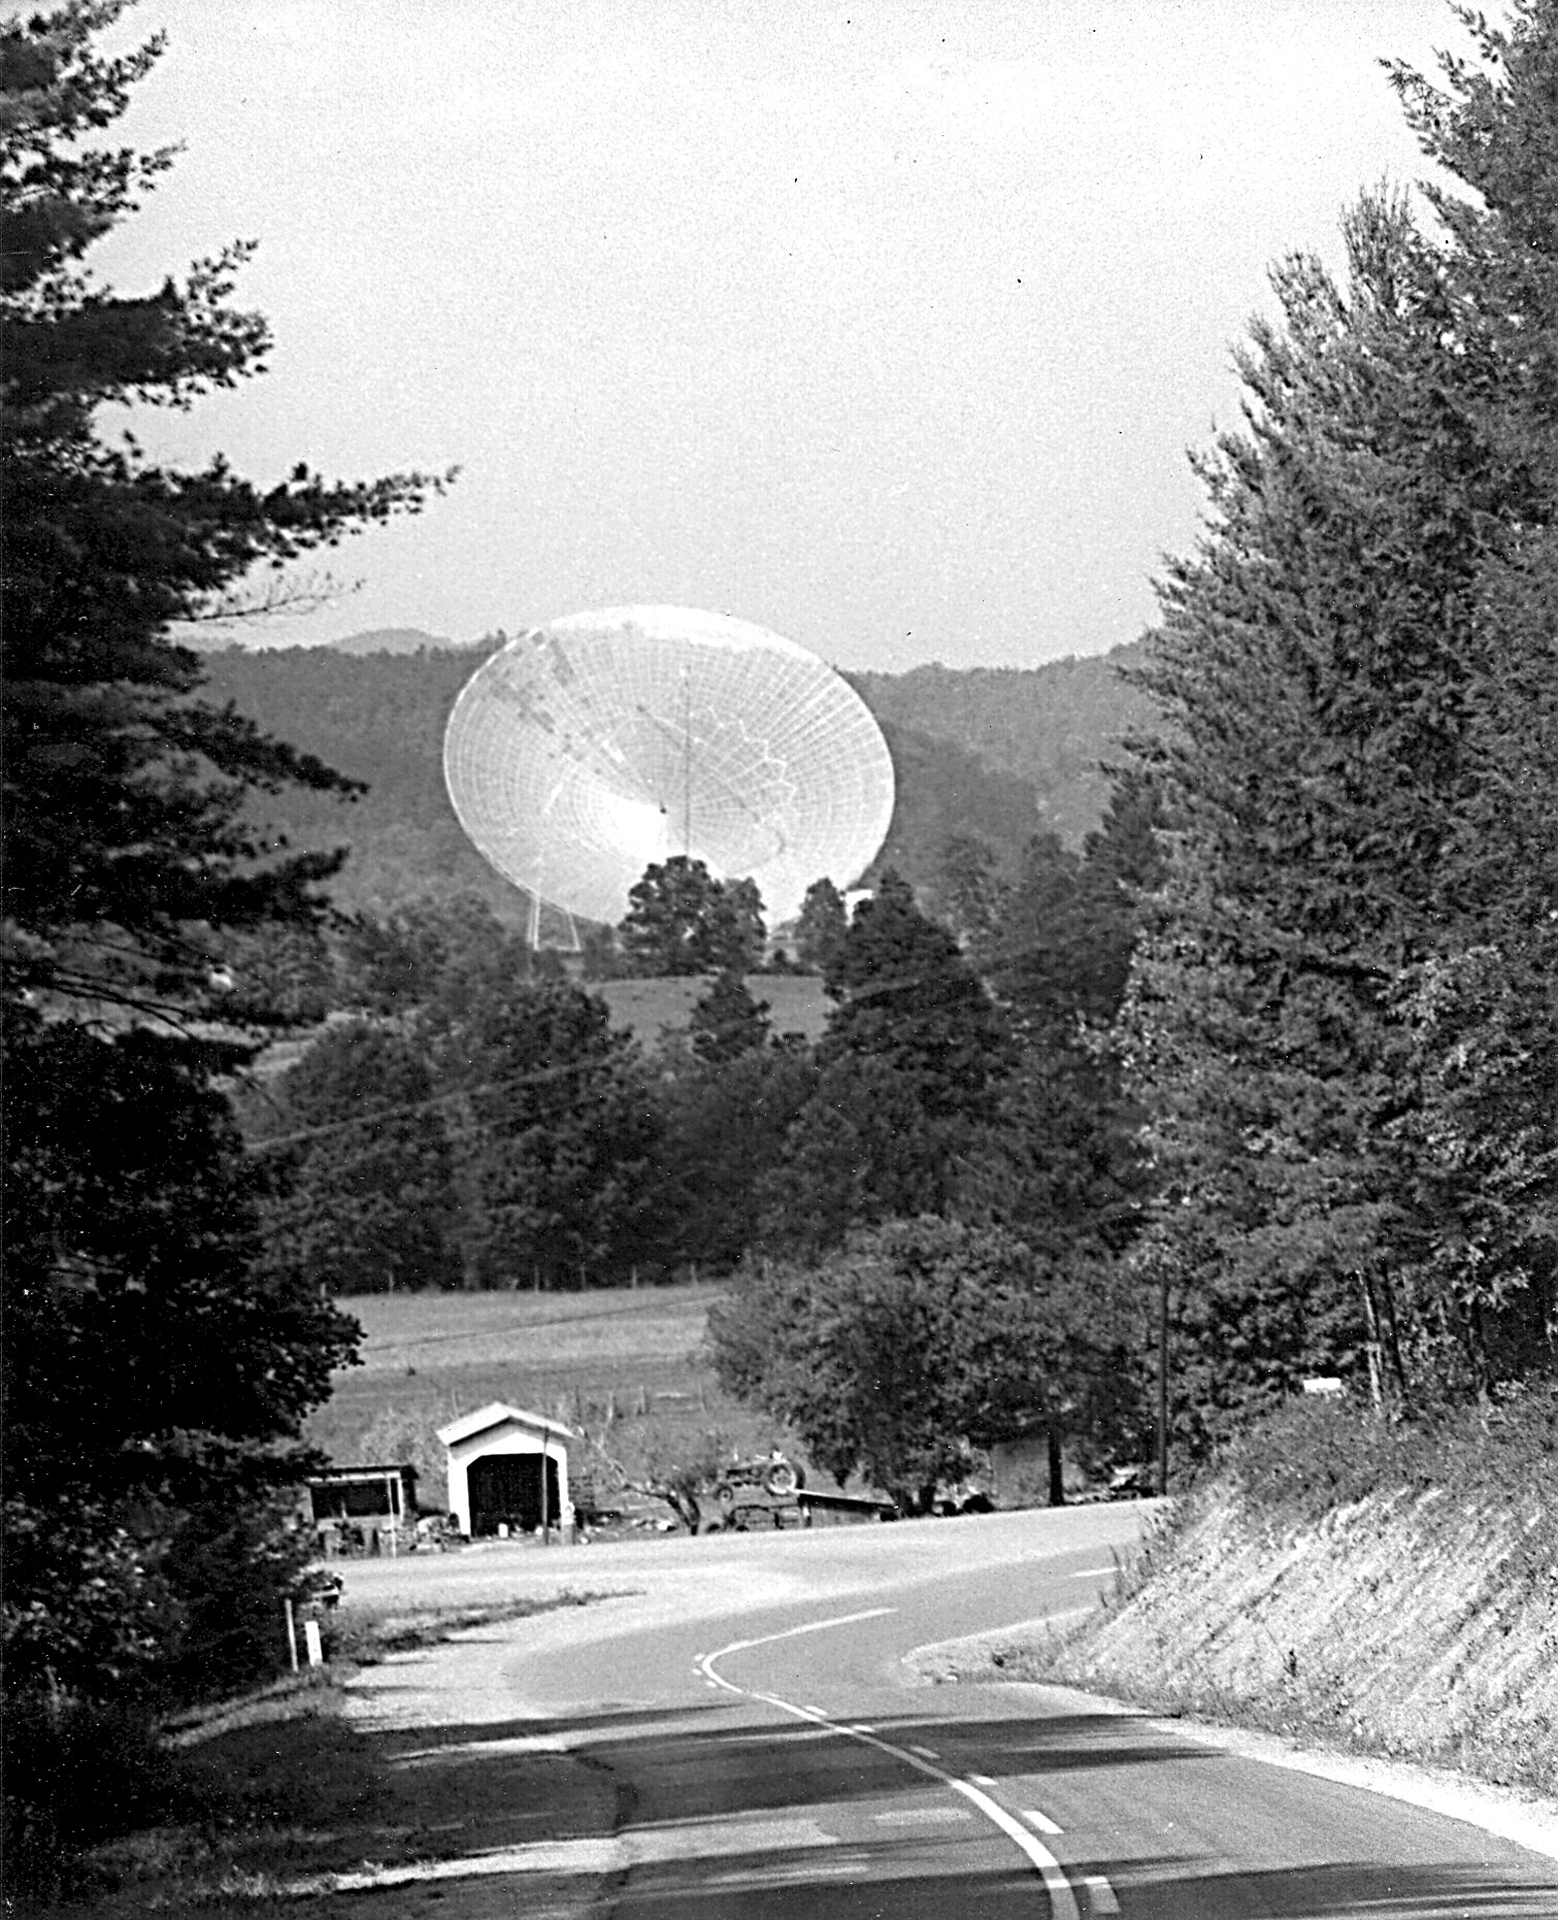

Viewing the 300-foot telescope from Route 28/92

For decades, this was the view of Green Bank’s 300-foot telescope from Route 28/92 heading north in West Virginia

Credit: NRAO/AUI/NSF